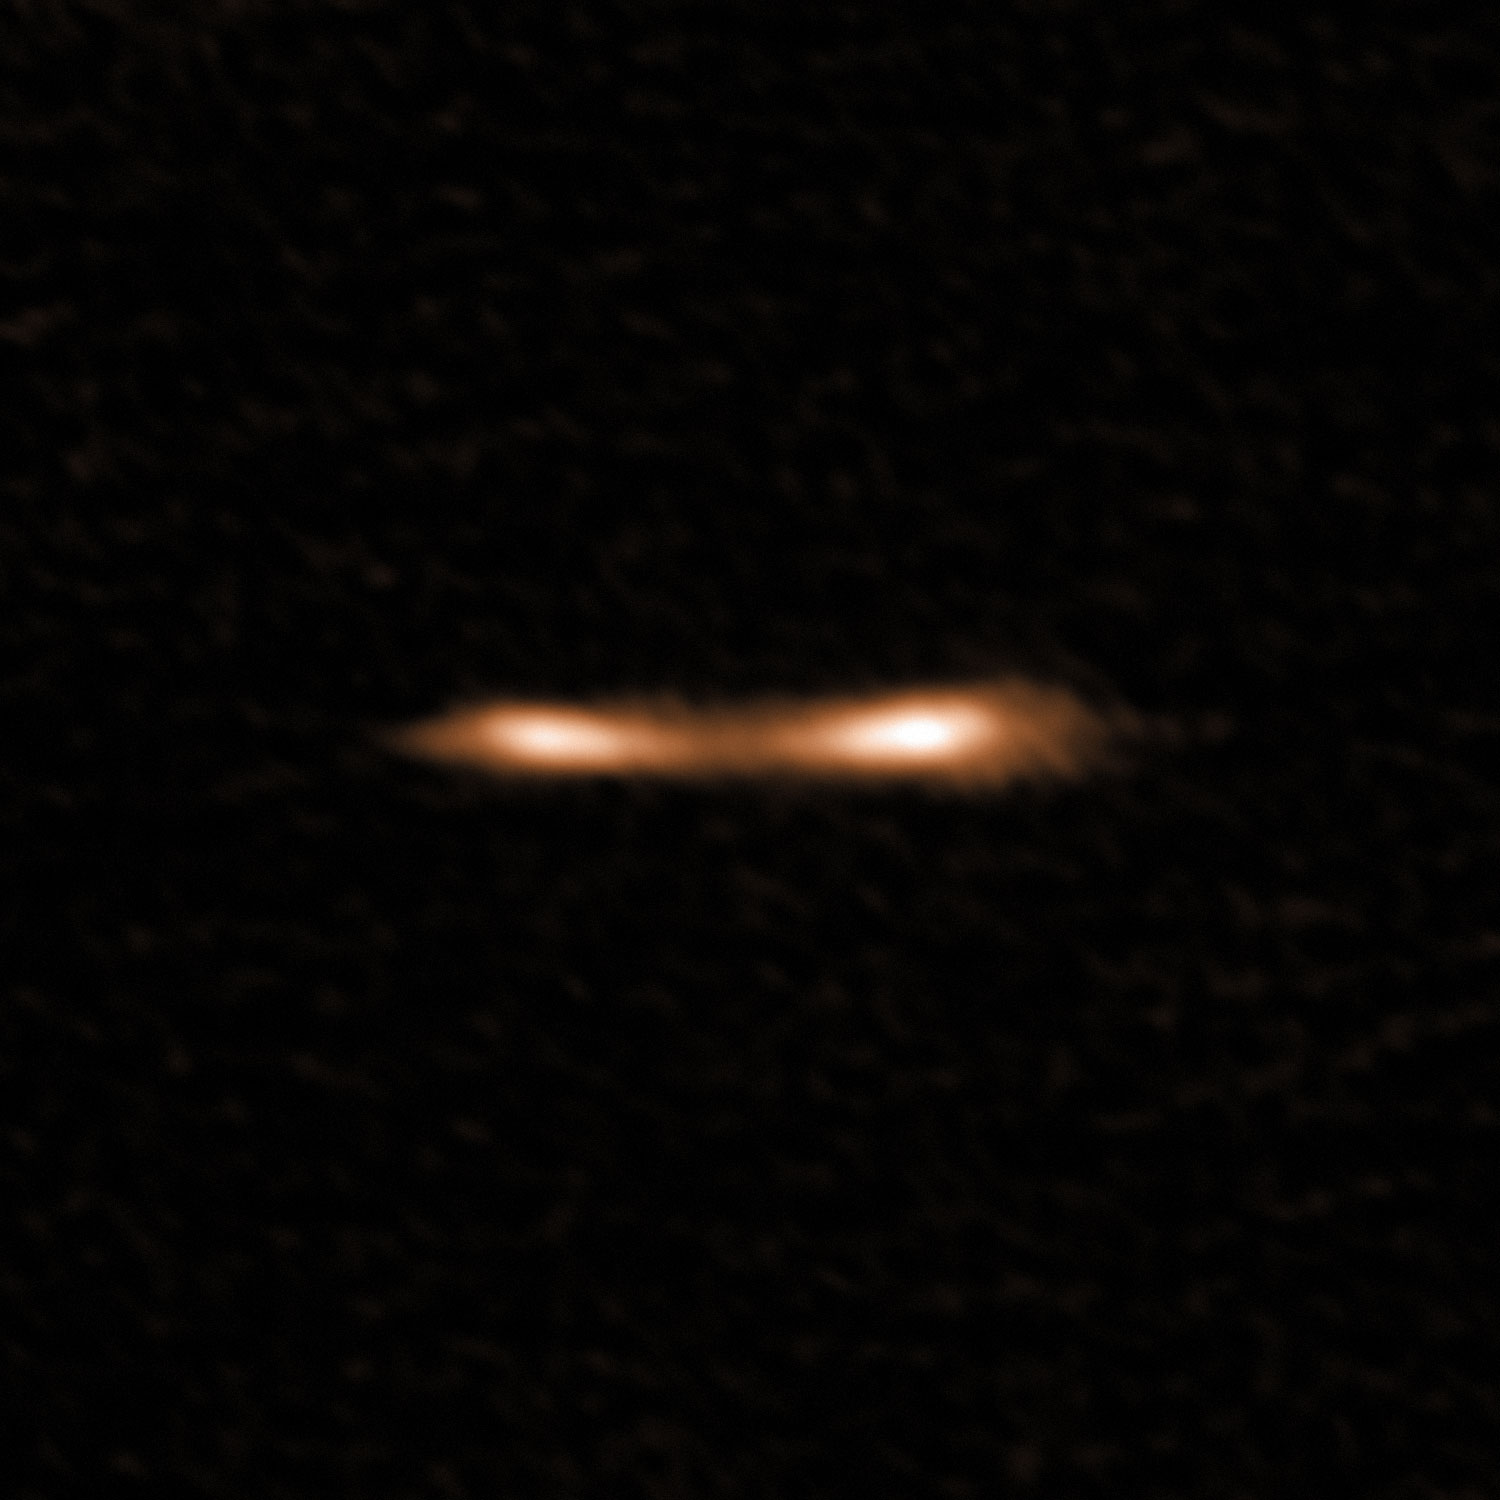

The Cosmic Eyelash

This ALMA image shows the Cosmic Eyelash, a remote starburst galaxy that appears double and brightened by gravitational lensing. ALMA has been used to detect turbulent reservoirs of cold gas surrounding this and other distant starburst galaxies. By detecting CH+ for the first time in the distant Universe, this research opens up a new window of exploration into a critical epoch of star formation.

Credit: ALMA (ESO/NAOJ/NRAO); E. Falgarone et al